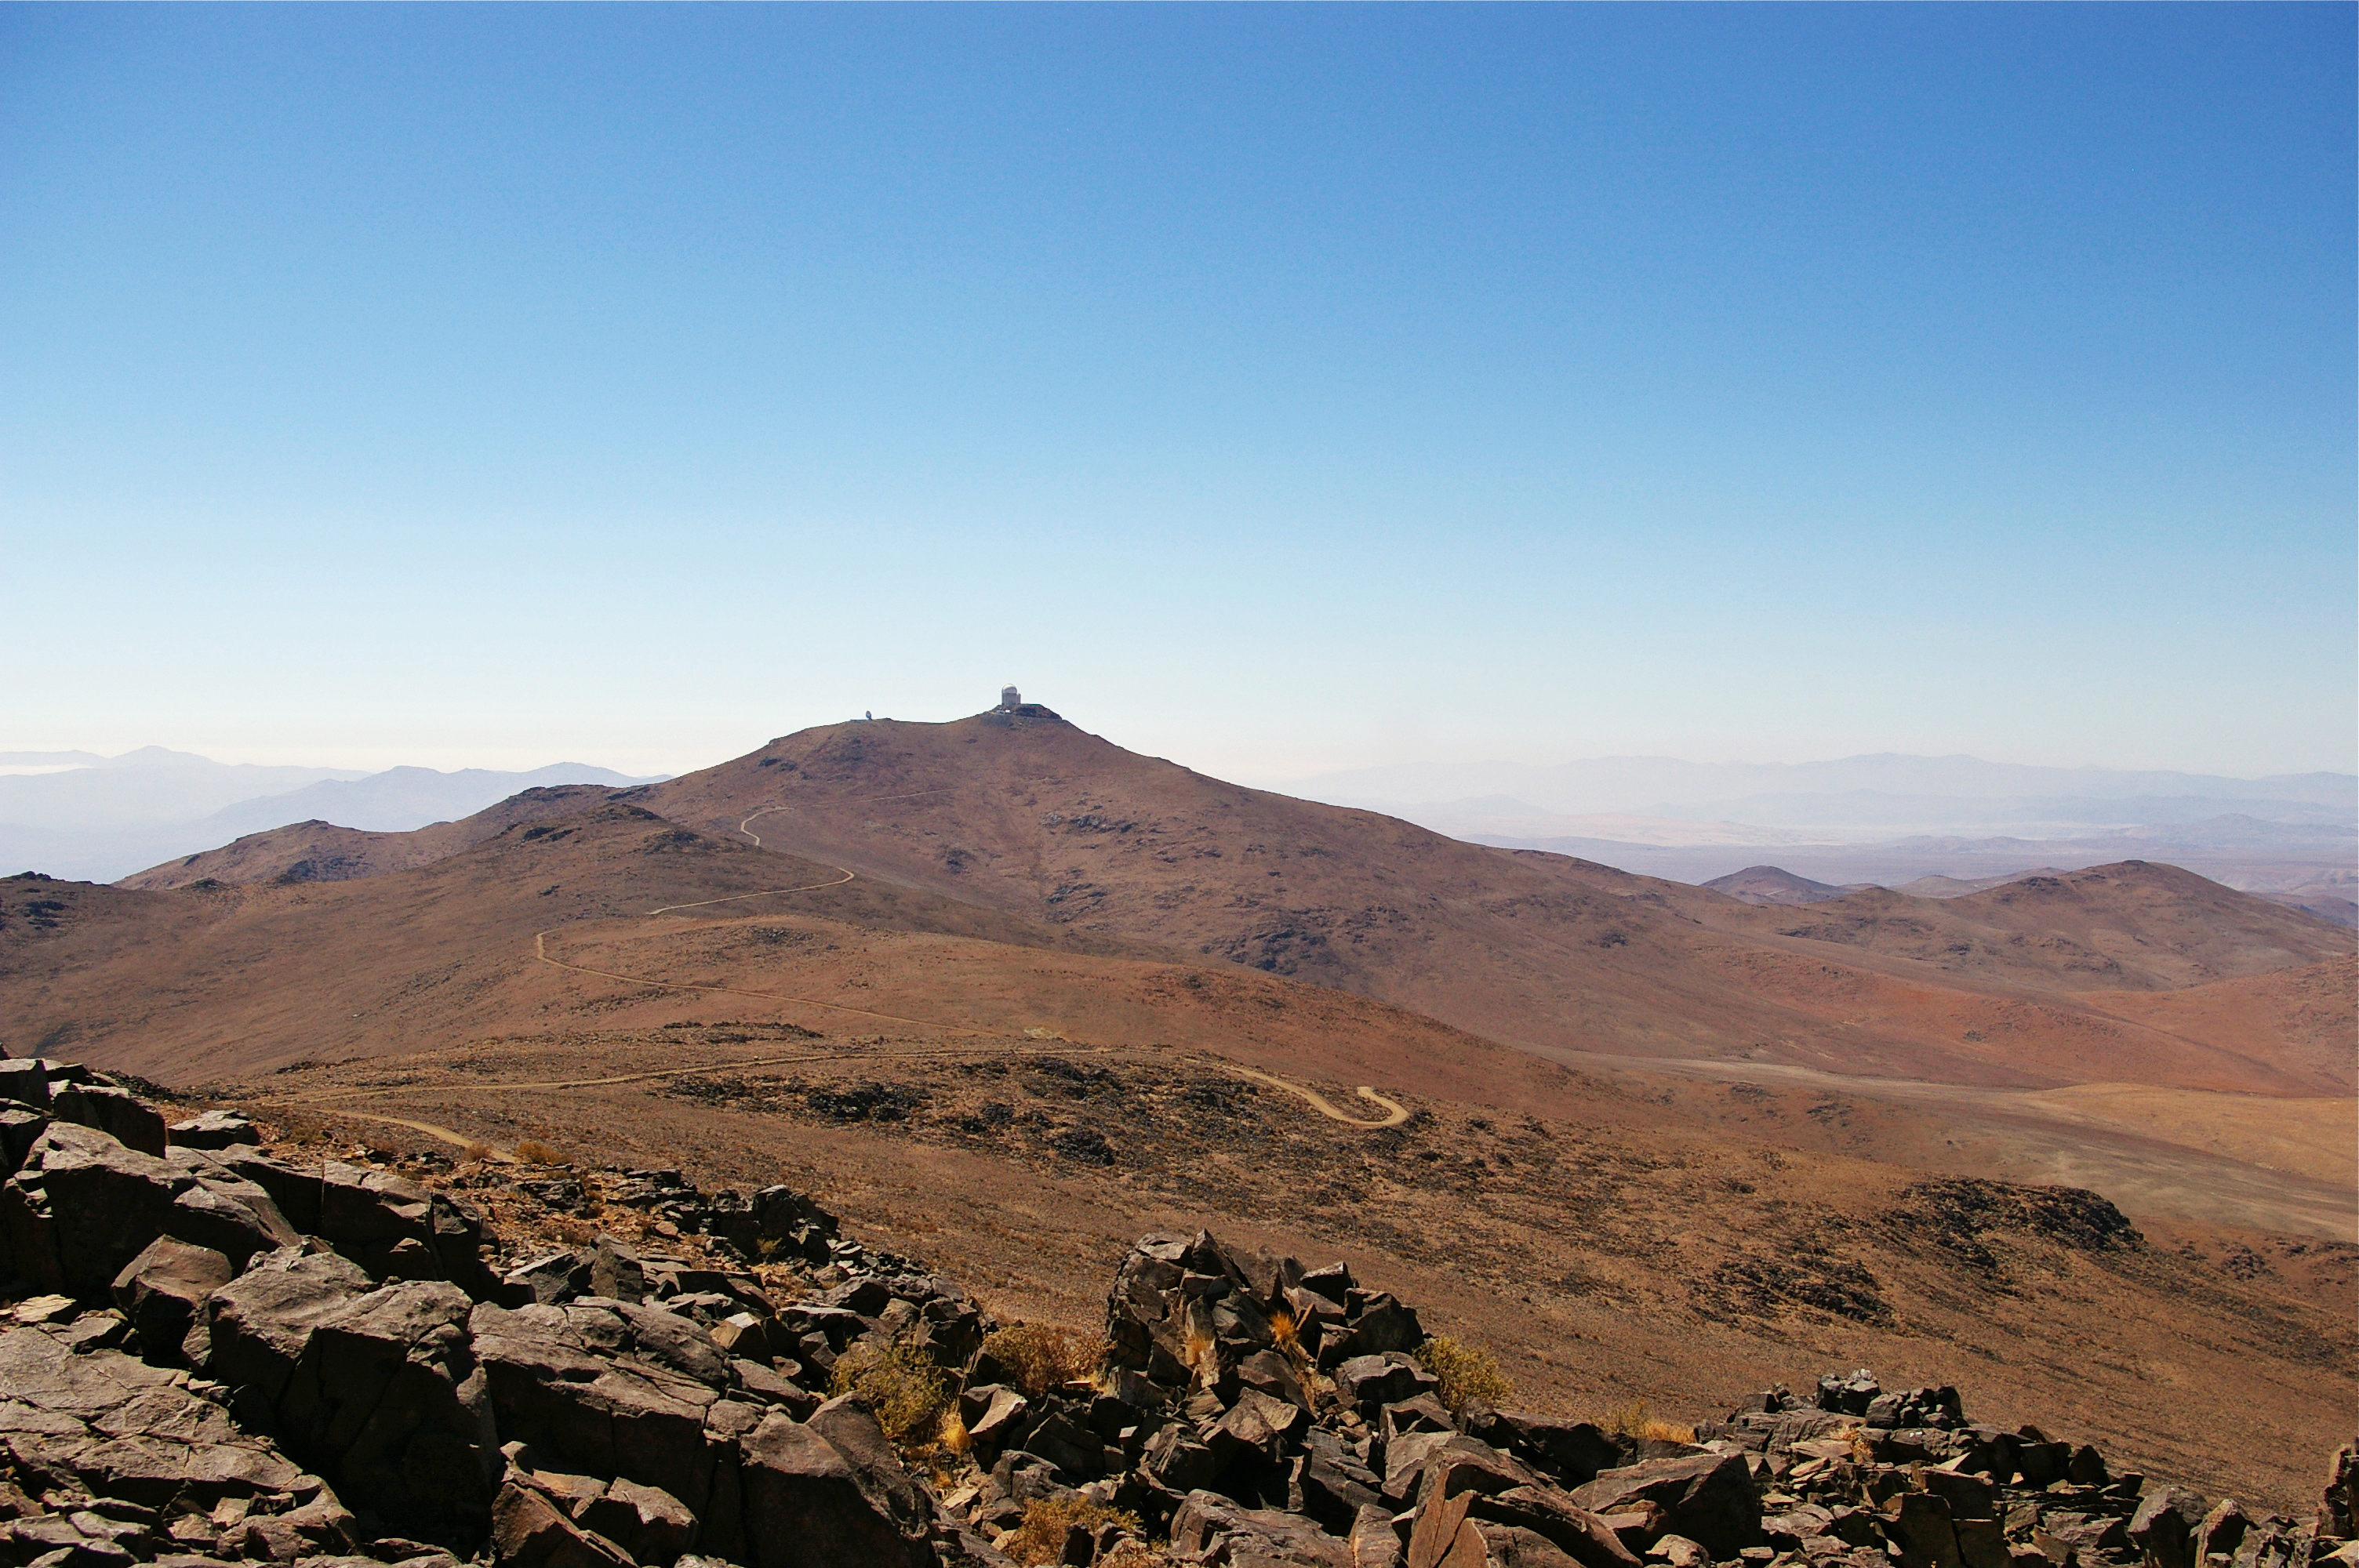

La Silla from Cerro Vizcachas

View of ESO's La Silla Observatory from Cerro Vizcachas. The observatory is one of the largest in the Southern Hemisphere and was the first in Chile to be used by ESO.

Credit: ESO/M. Tewes